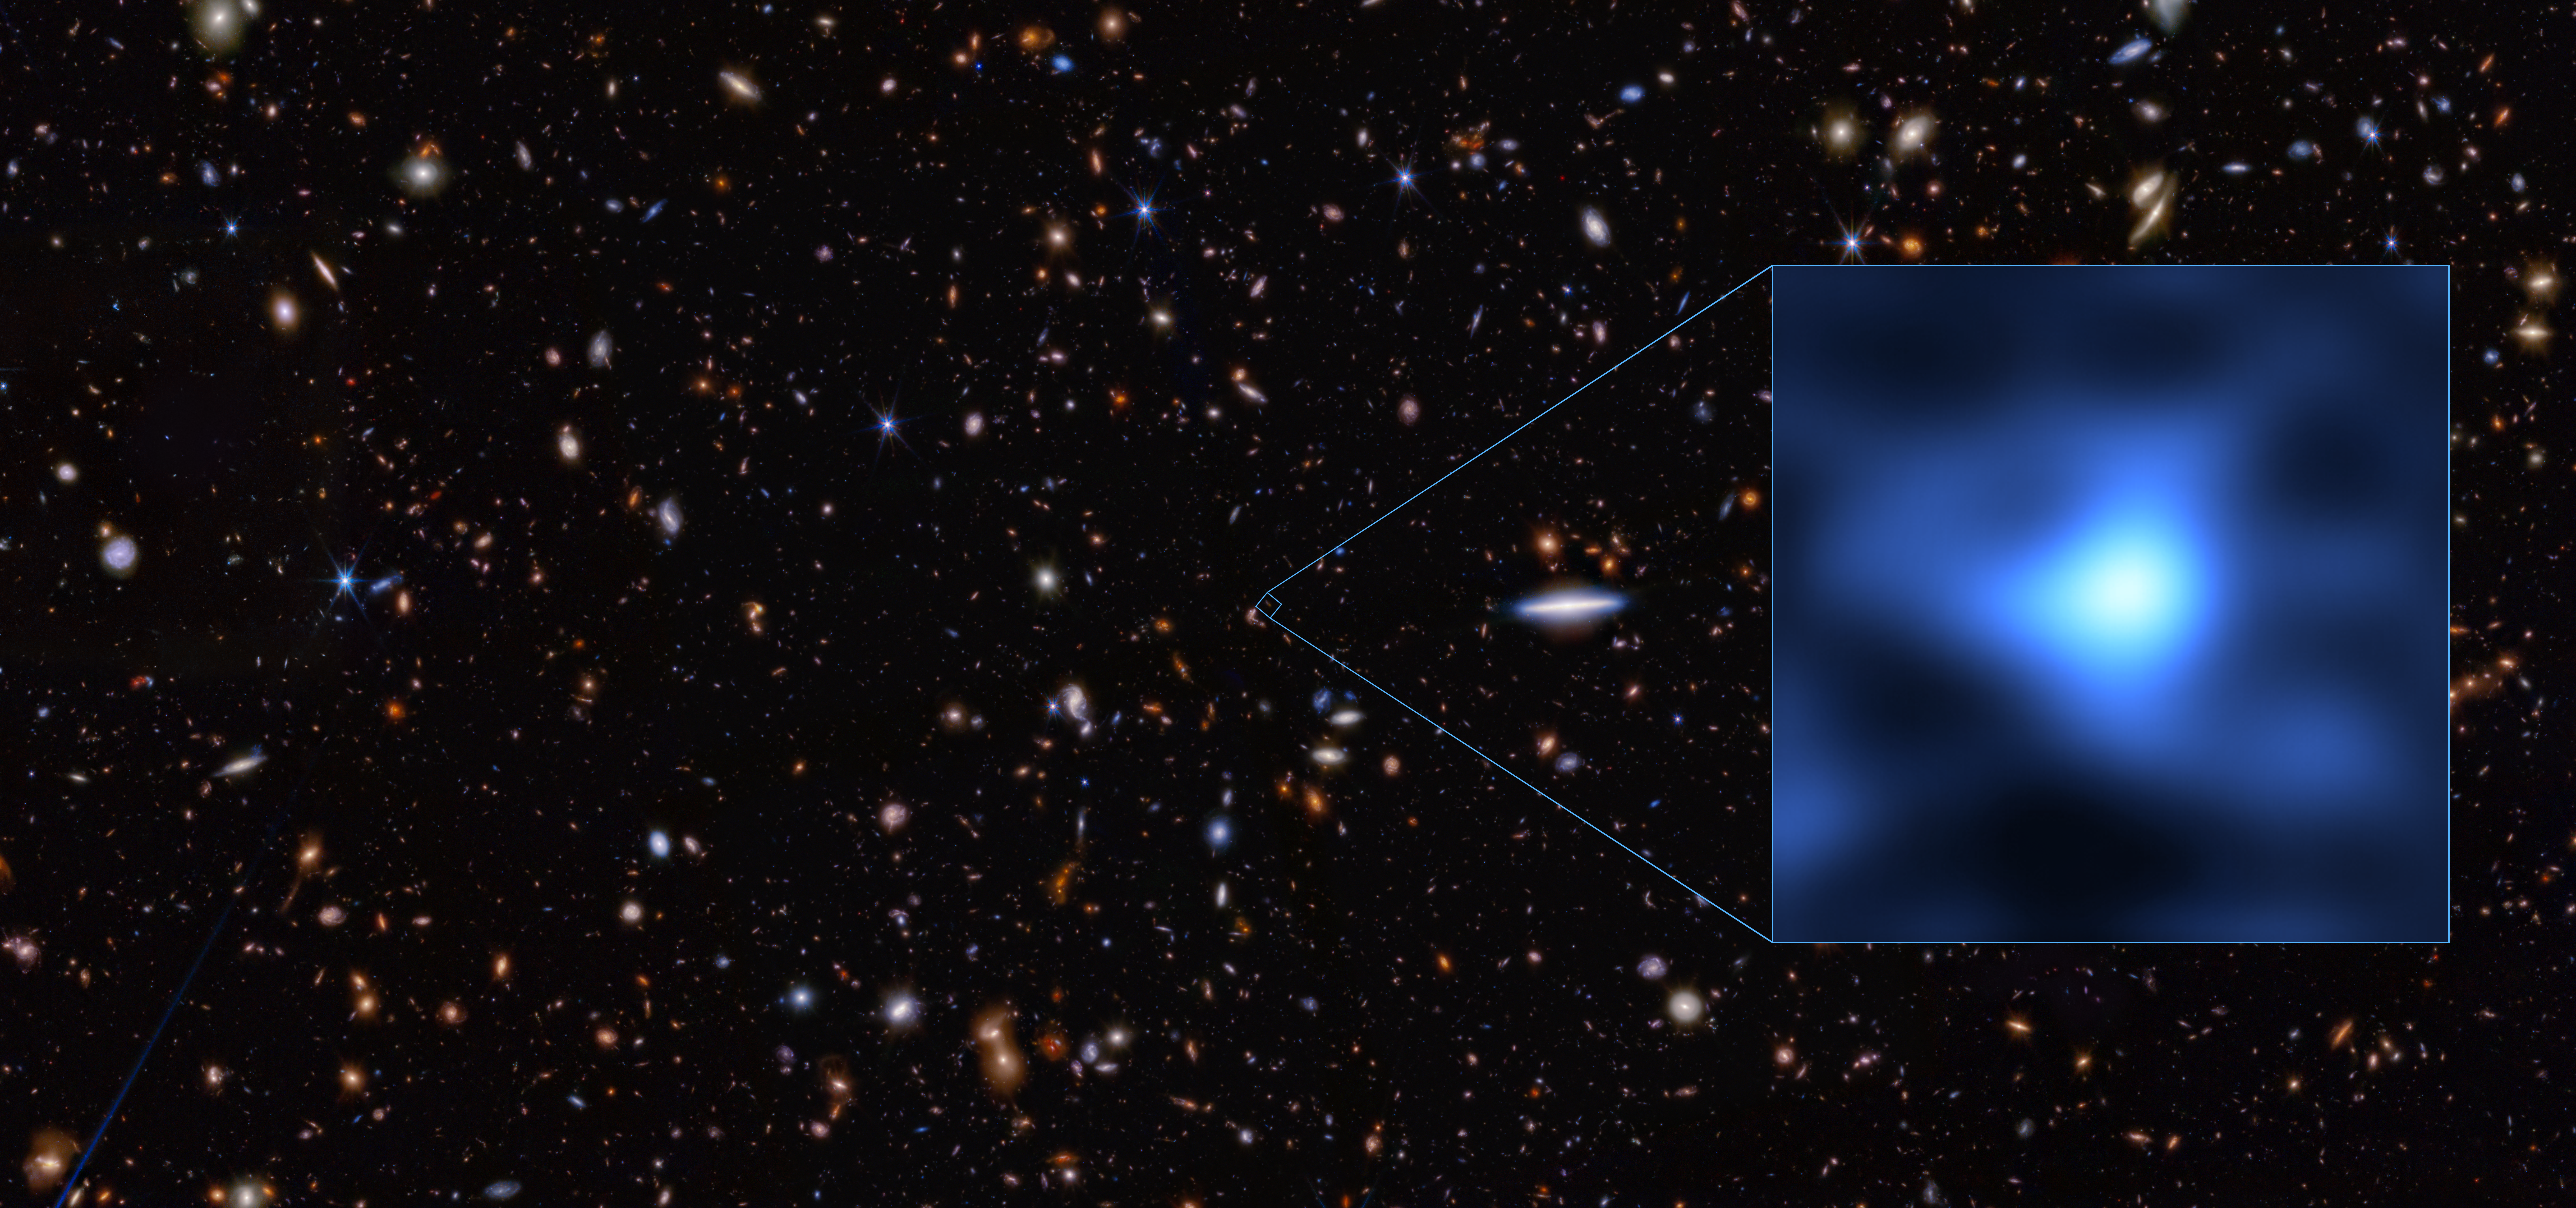

Furthest detection of oxygen in the early Universe

This image shows the precise location in the night sky of the galaxy JADES-GS-z14-0, an extremely tiny dot in the Fornax constellation. As of today, this is the most distant confirmed galaxy we know of. Its light took 13.4 billion years to reach us and shows the conditions of the Universe when it was only 300 million years old. The inset of the image shows a close-up of this primordial galaxy as seen with the Atacama Large Millimeter/submillimeter Array (ALMA). The inset is overlaid on an image taken with the NASA/ESA/CSA James Webb Space Telescope.

When two research teams studied this galaxy with ALMA, operated by ESO and its international partners, they uncovered something unexpected: the spectrum of the galaxy indicated the presence of oxygen. This is the most distant detection of oxygen ever, and it defies what we knew about galaxy formation in the early Universe. The presence of heavy elements like oxygen suggest that these early galaxies evolved more rapidly than we thought. It is like finding an adolescent where you would only expect babies.

Credit: ALMA (ESO/NAOJ/NRAO)/S. Carniani et al./S. Schouws et al/JWST: NASA, ESA, CSA, STScI, Brant Robertson (UC Santa Cruz), Ben Johnson (CfA), Sandro Tacchella (Cambridge), Phill Cargile (CfA)